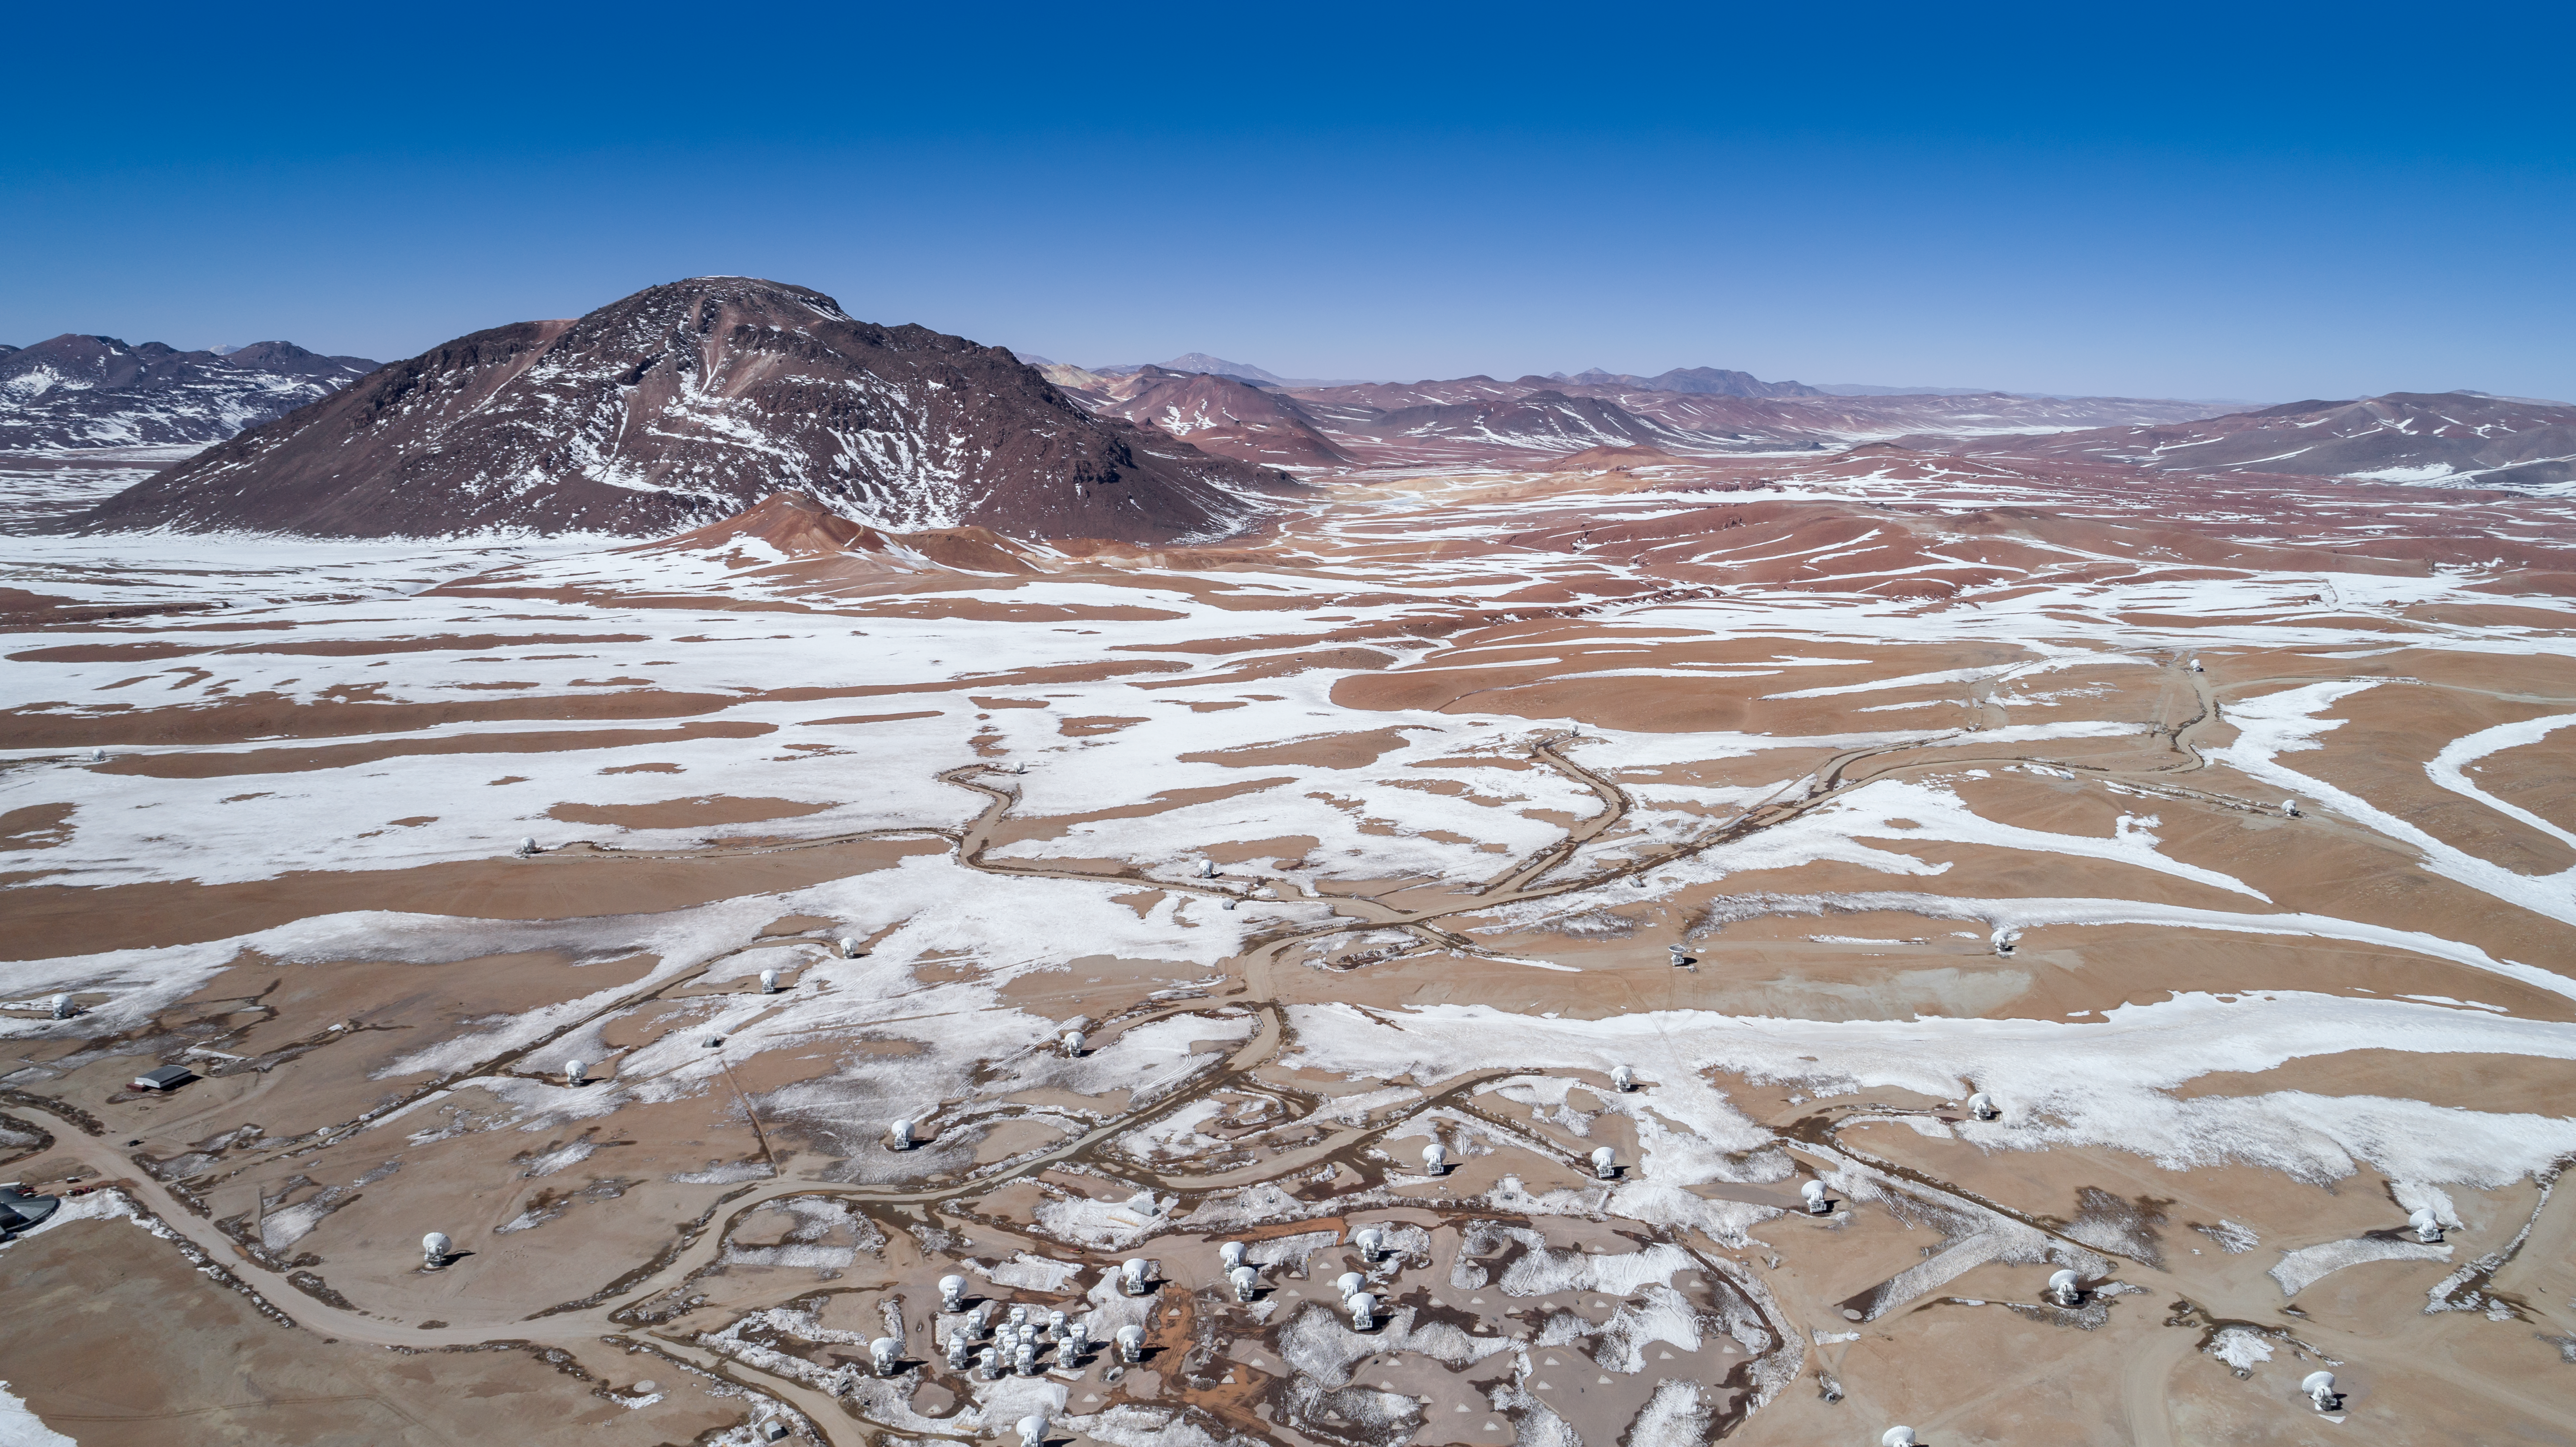

ALMA on the edge

This aerial view captures a set-up of the moveable Atacama Large Millimeter/submillimeter Array (ALMA) (below) among the snow and mountains of the picturesque Chajnantor Plateau.

Credit: ALMA (ESO/NAOJ/NRAO)